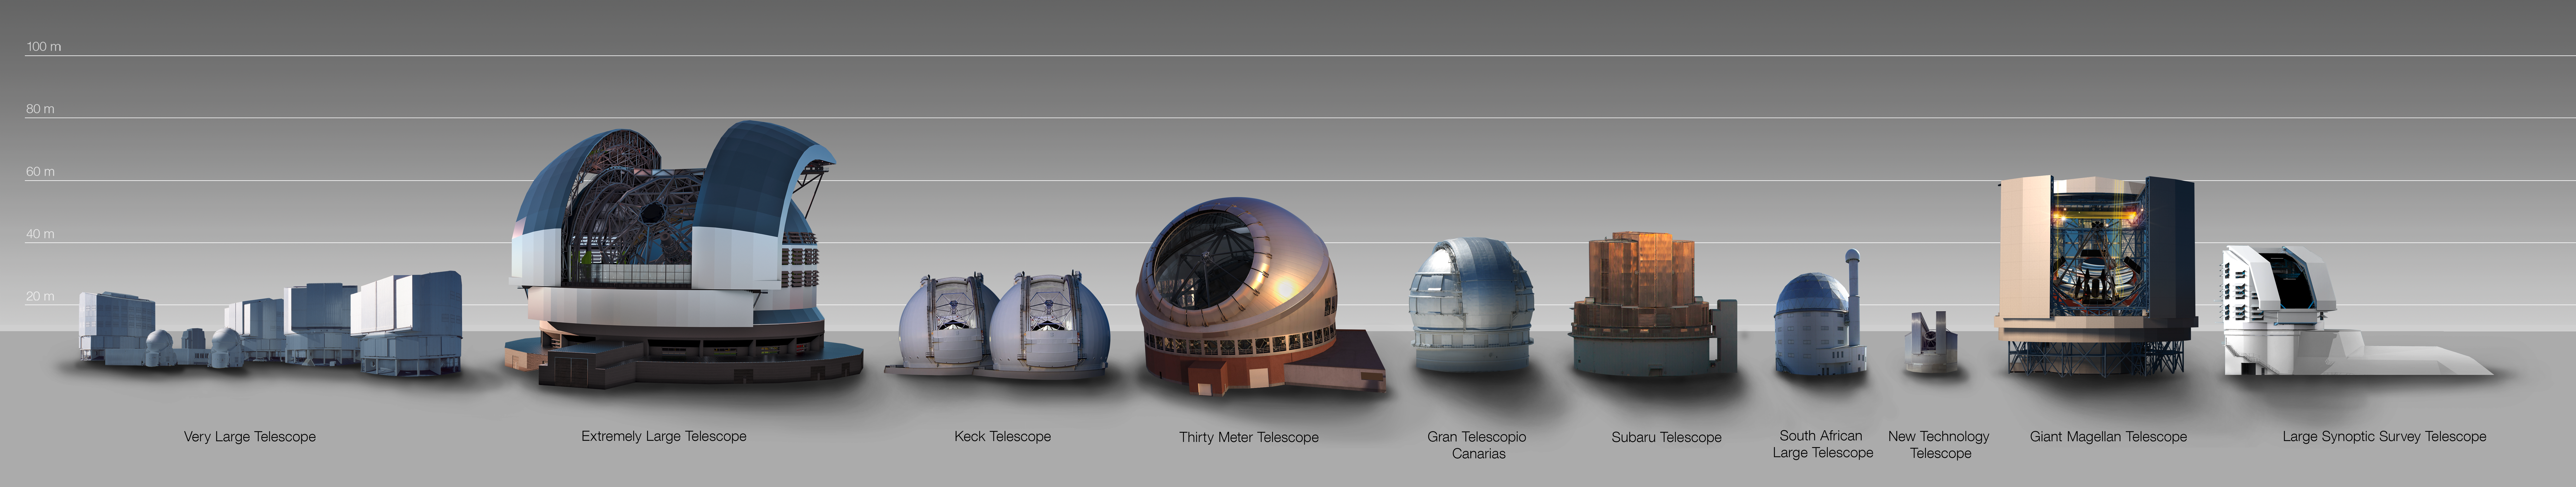

Size comparison between the ELT and other telescope domes

An infographic that compares the size of the Extremely Large Telescope (ELT) dome with that of other major ground-based telescopes, either in operation or planned. The ELT, with a main mirror 39 metres in diameter, will be the largest optical/near-infrared telescope in the world.

Credit: ESO